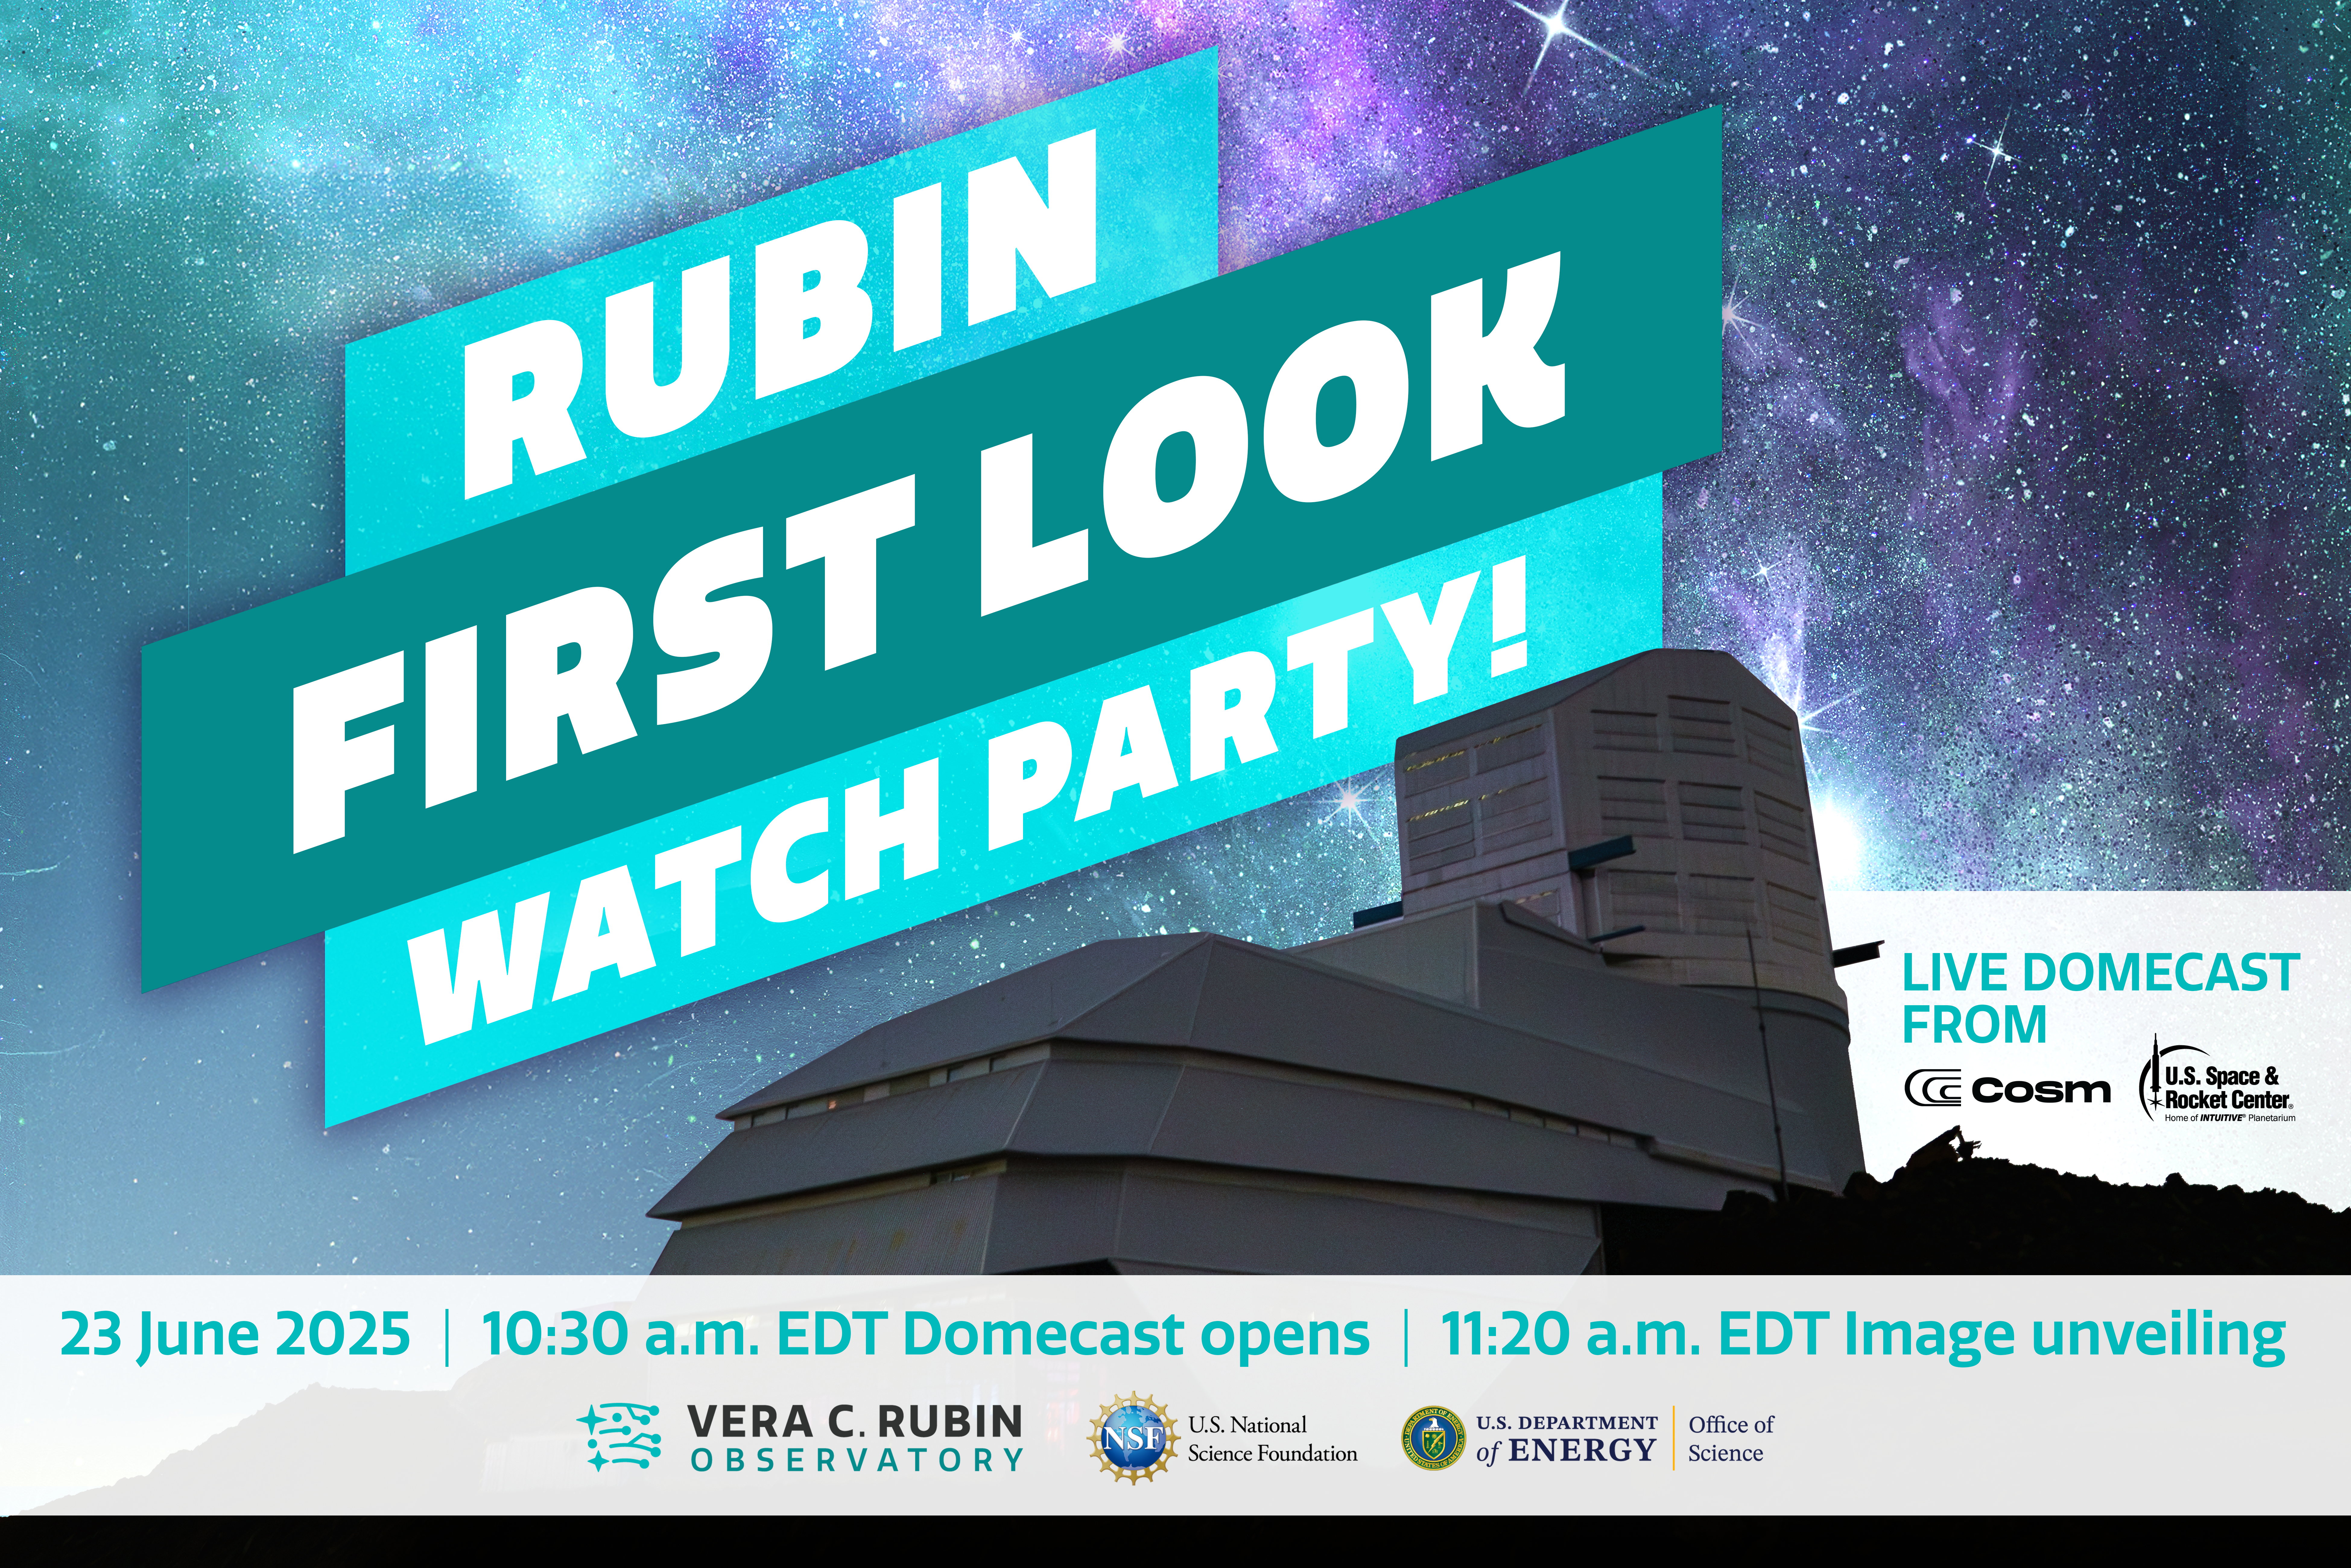

Rubin First Look Watch Party Domecast

Graphic advertising the Rubin First Look unveiling event Domecast for Watch Parties, hosted by Cosm and the U.S. Space and Rocket Center.

Credit: RubinObs/NOIRLab/SLAC/NSF/DOE/AURA/H. Stockebrand, P. Marenfeld